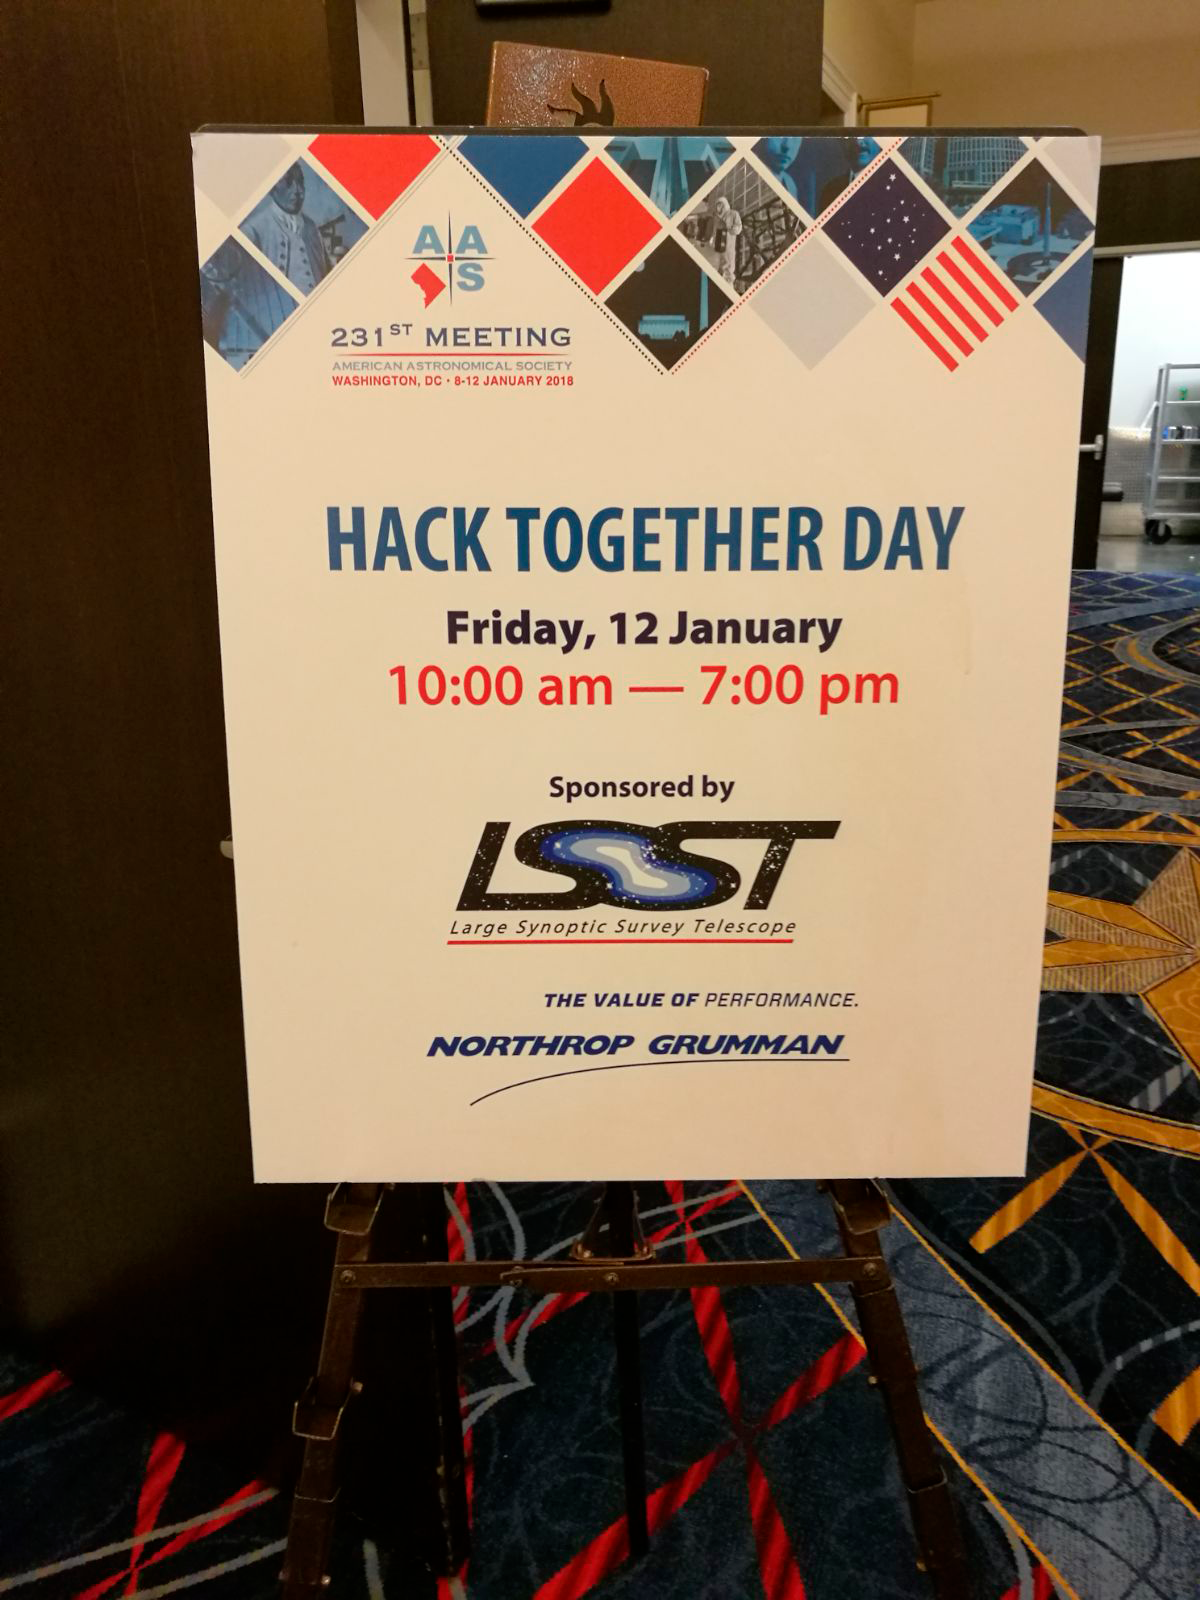

LSST at AAS 2018

LSST Sponsored Hack Together Day at AAS231 in 2018.

Credit: Rubin Observatory/NSF/AURA